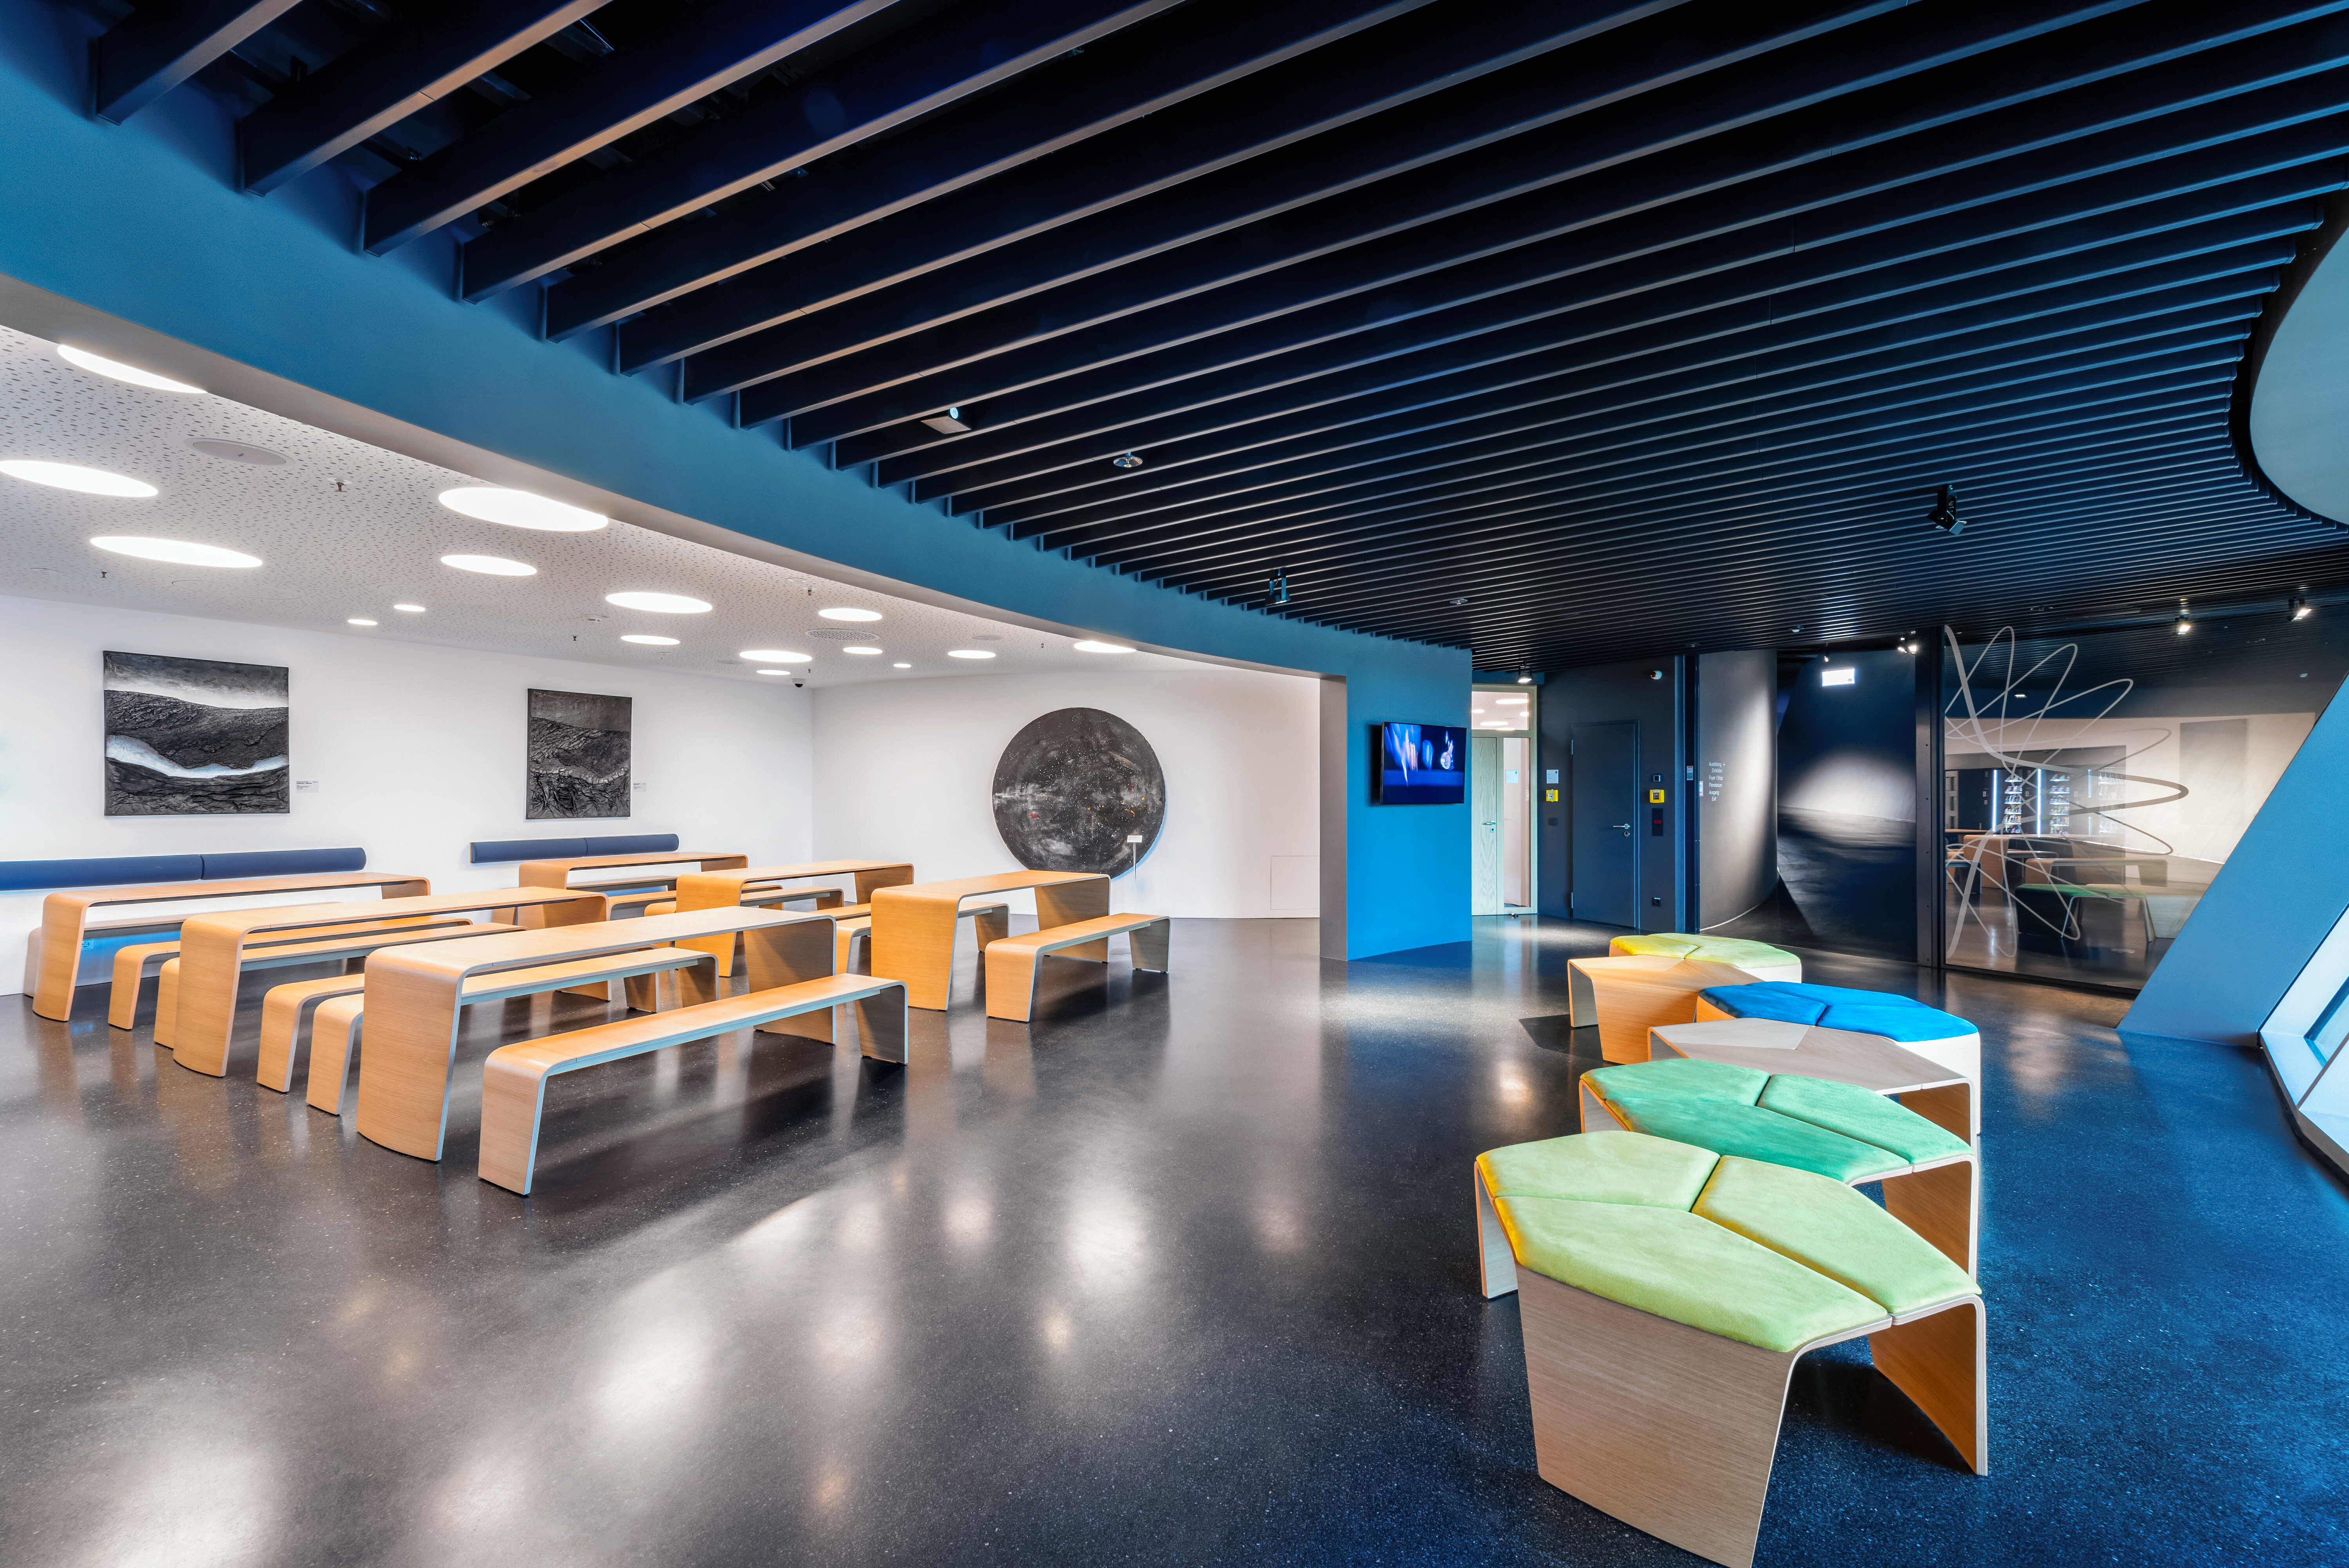

ESO Supernova Picnic Area

This image shows the picnic area inside ESO Supernova. Here visitors can take a break from our inspiring exhibits to eat meals or snacks brought from home or purchase snacks and cold drinks from vending machines. Adjacent to is a it a terrace, which offers a sunnier option, especially on nice days.

Credit: Brillux, Sven Rahm Fotografie